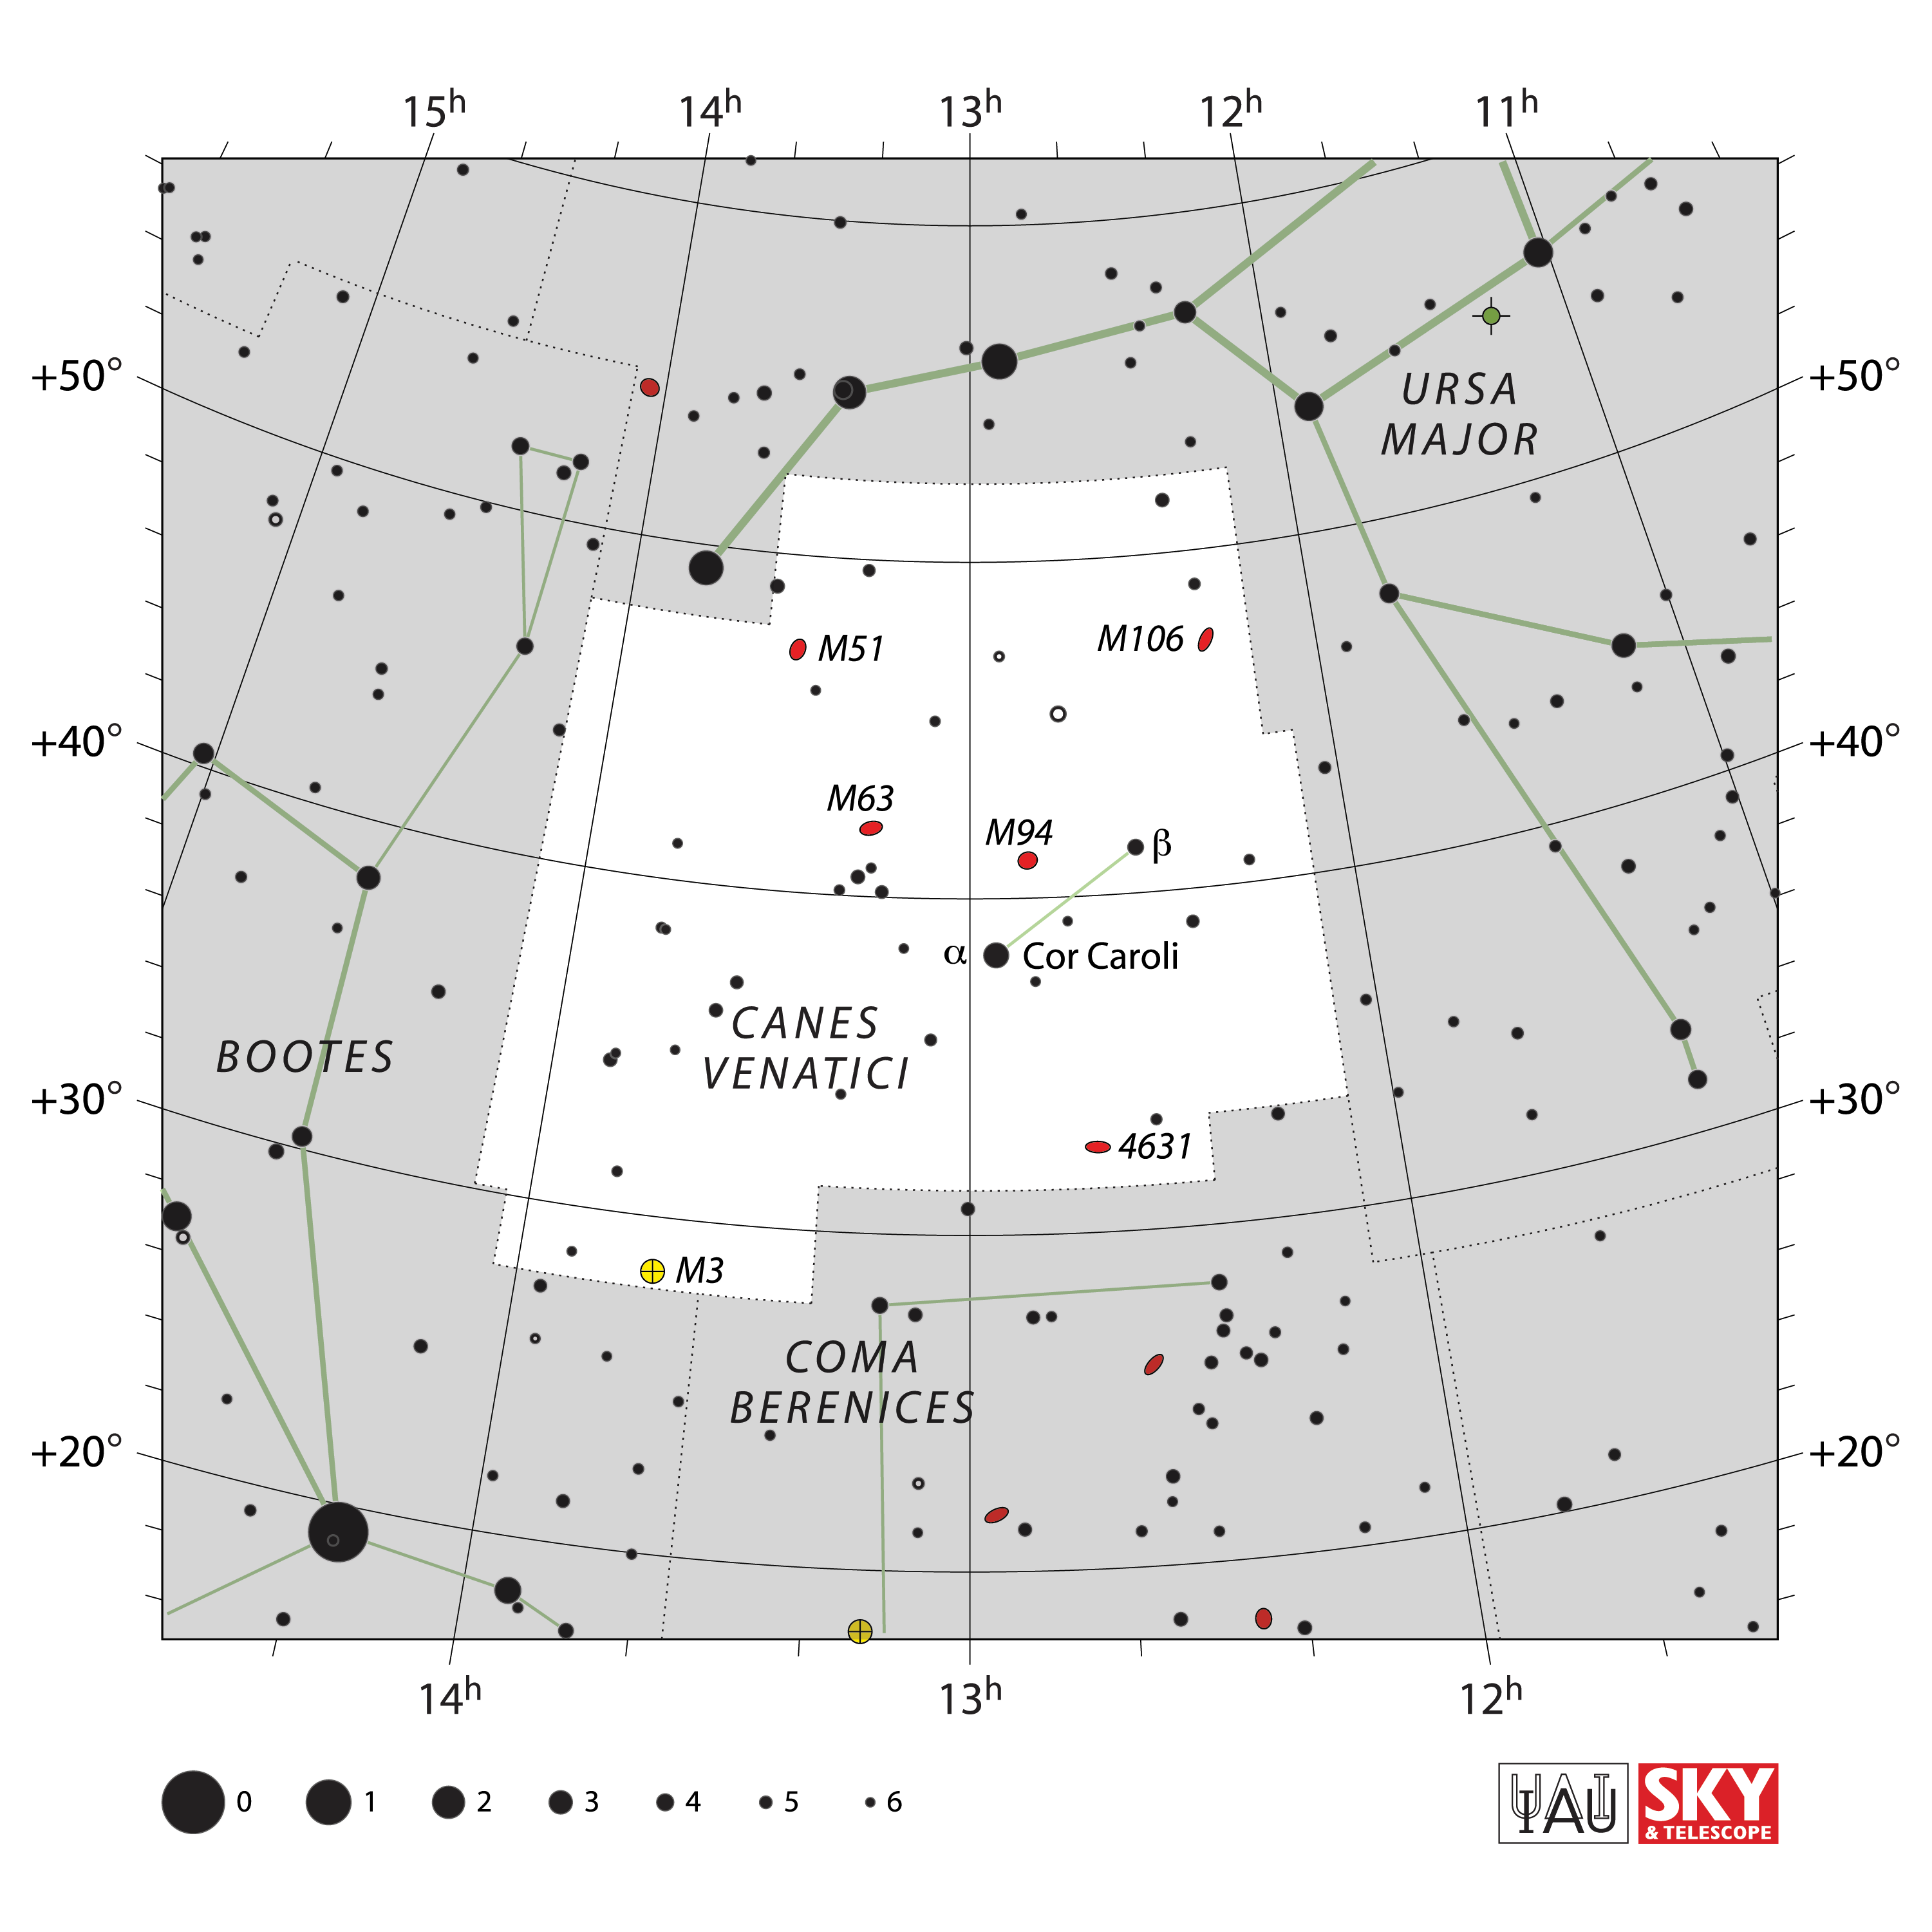

Canes Venatici

Credit: IAU and Sky & Telescope